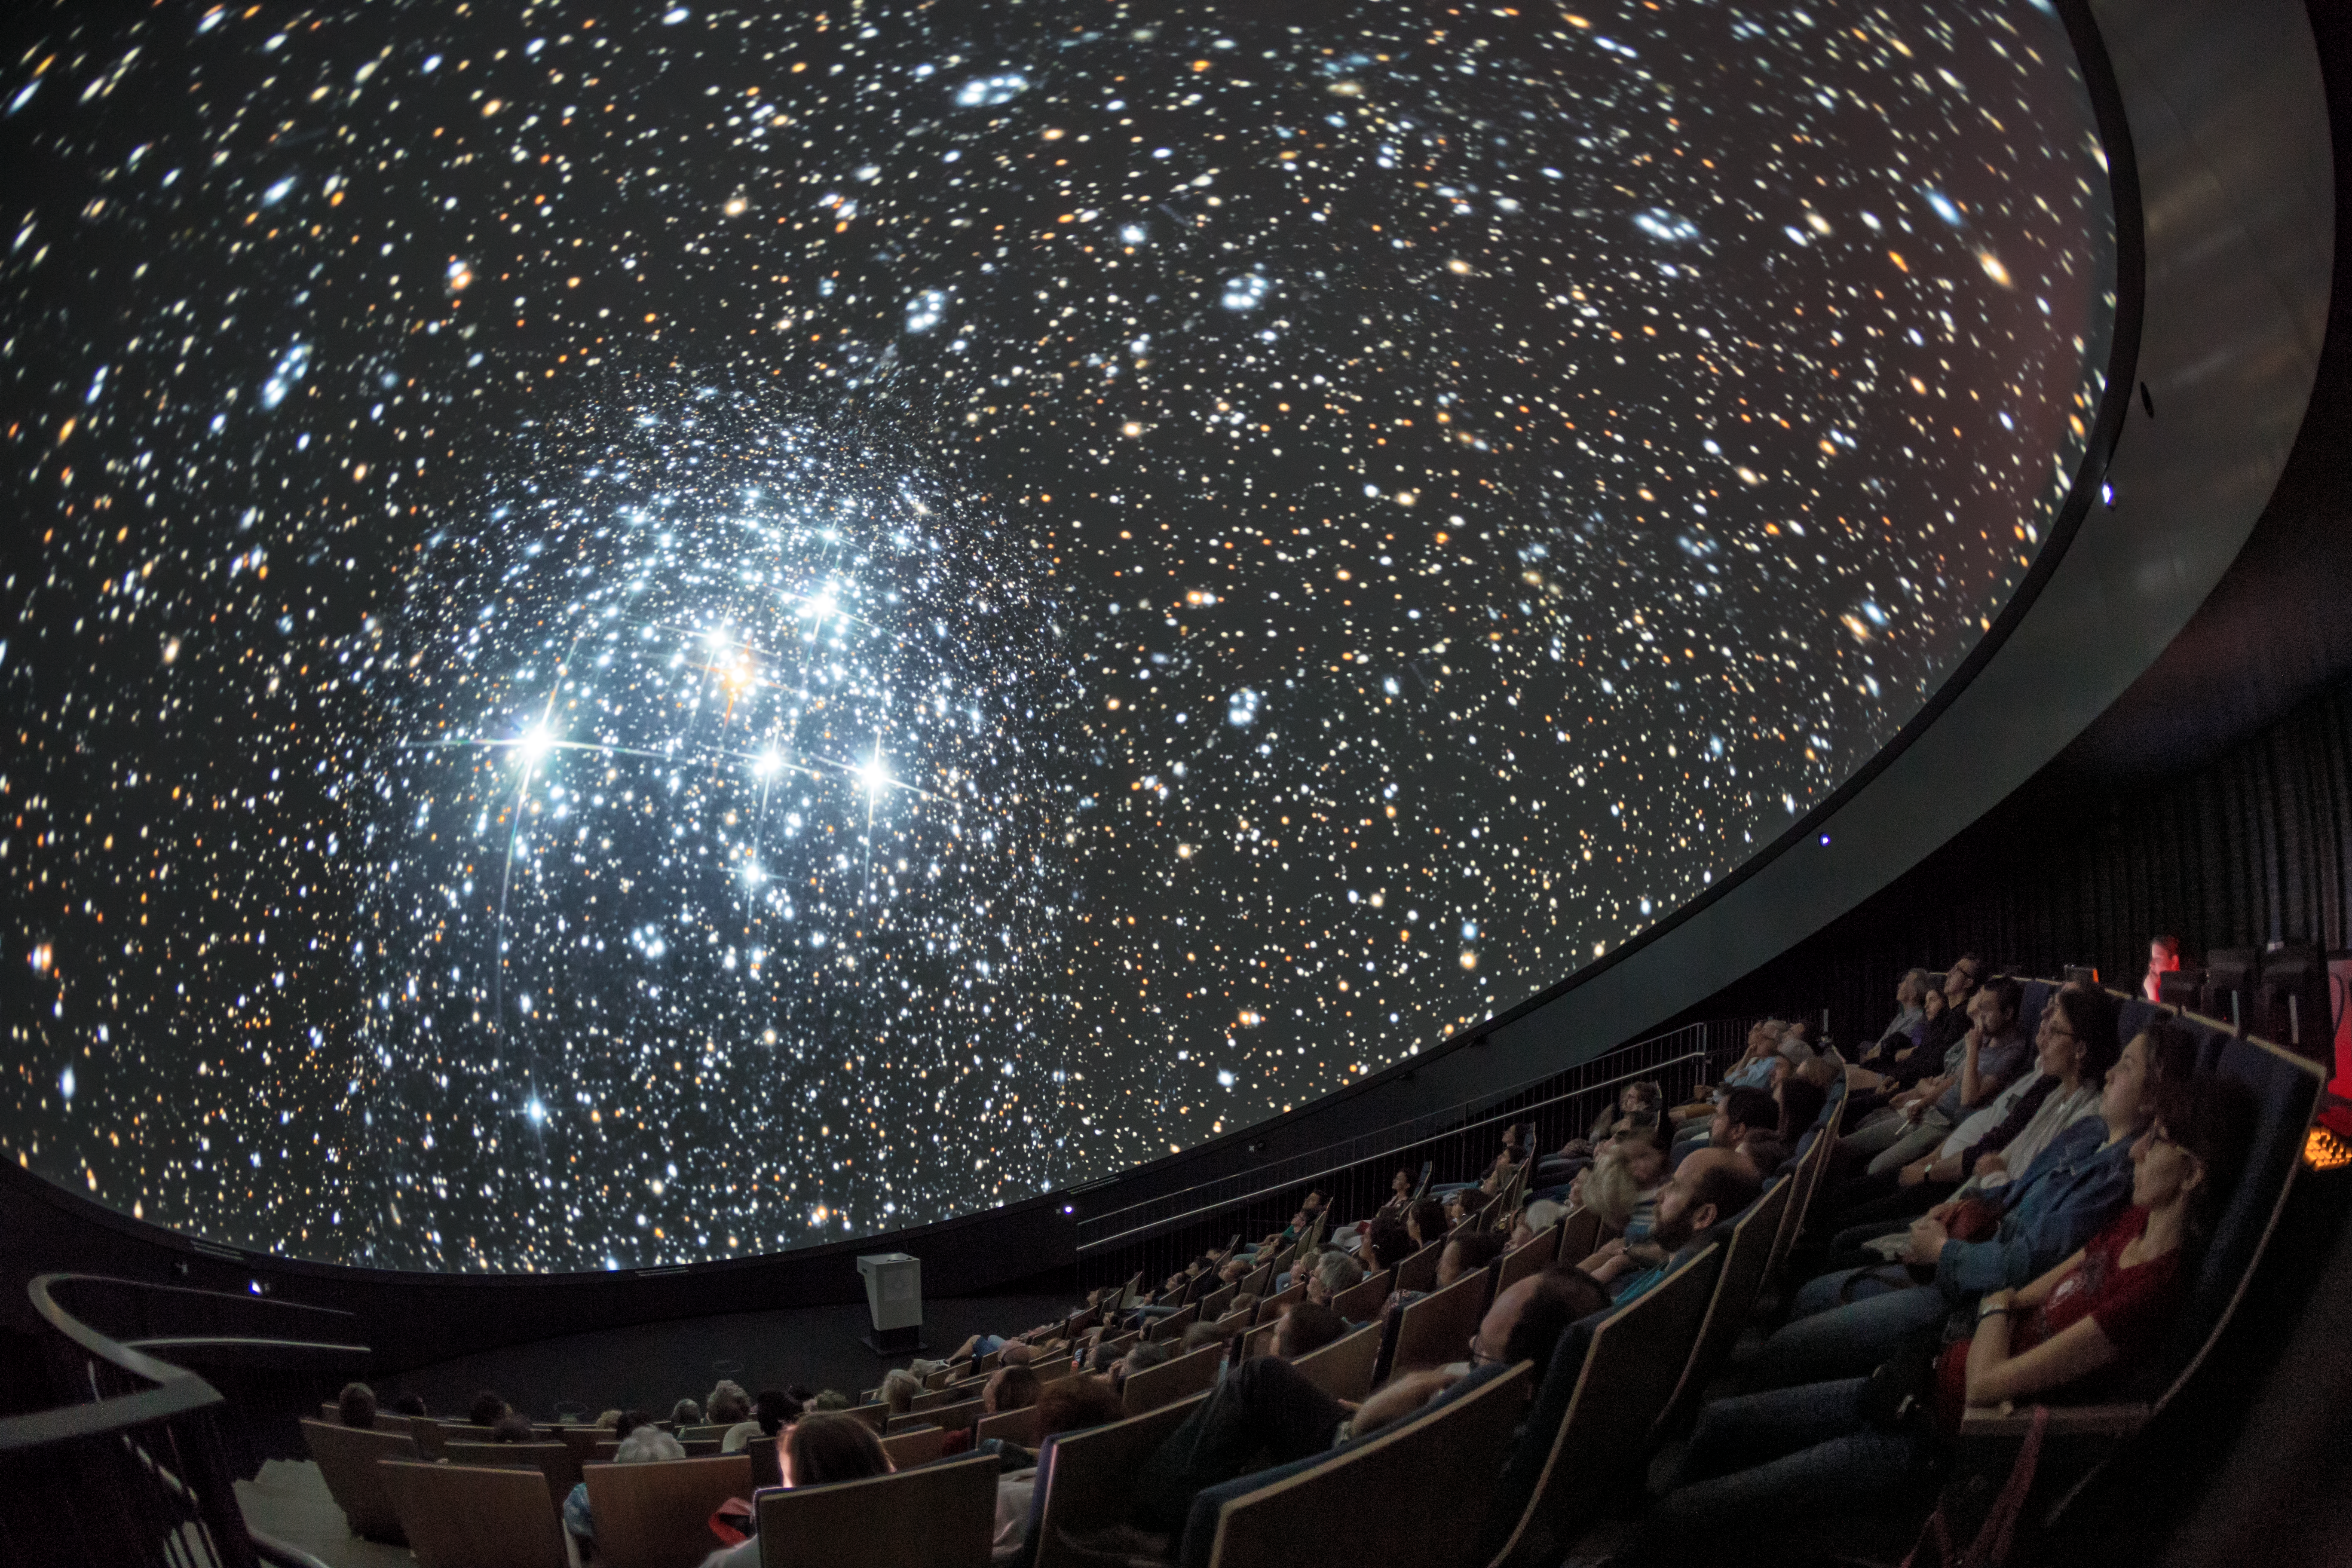

Cluster in fulldome

A view from inside the planetarium at the ESO Supernova Planetarium & Visitor Centre, which opened its doors to the public on Saturday 28 April 2018. The building is open five days a week and features planetarium screenings, tours and a permanent exhibition in both German and English. The 25-degree tilted planetarium dome does not just give the audience the sensation of watching the Universe, but of being immersed in it.

Credit: ESO/P. Horálek